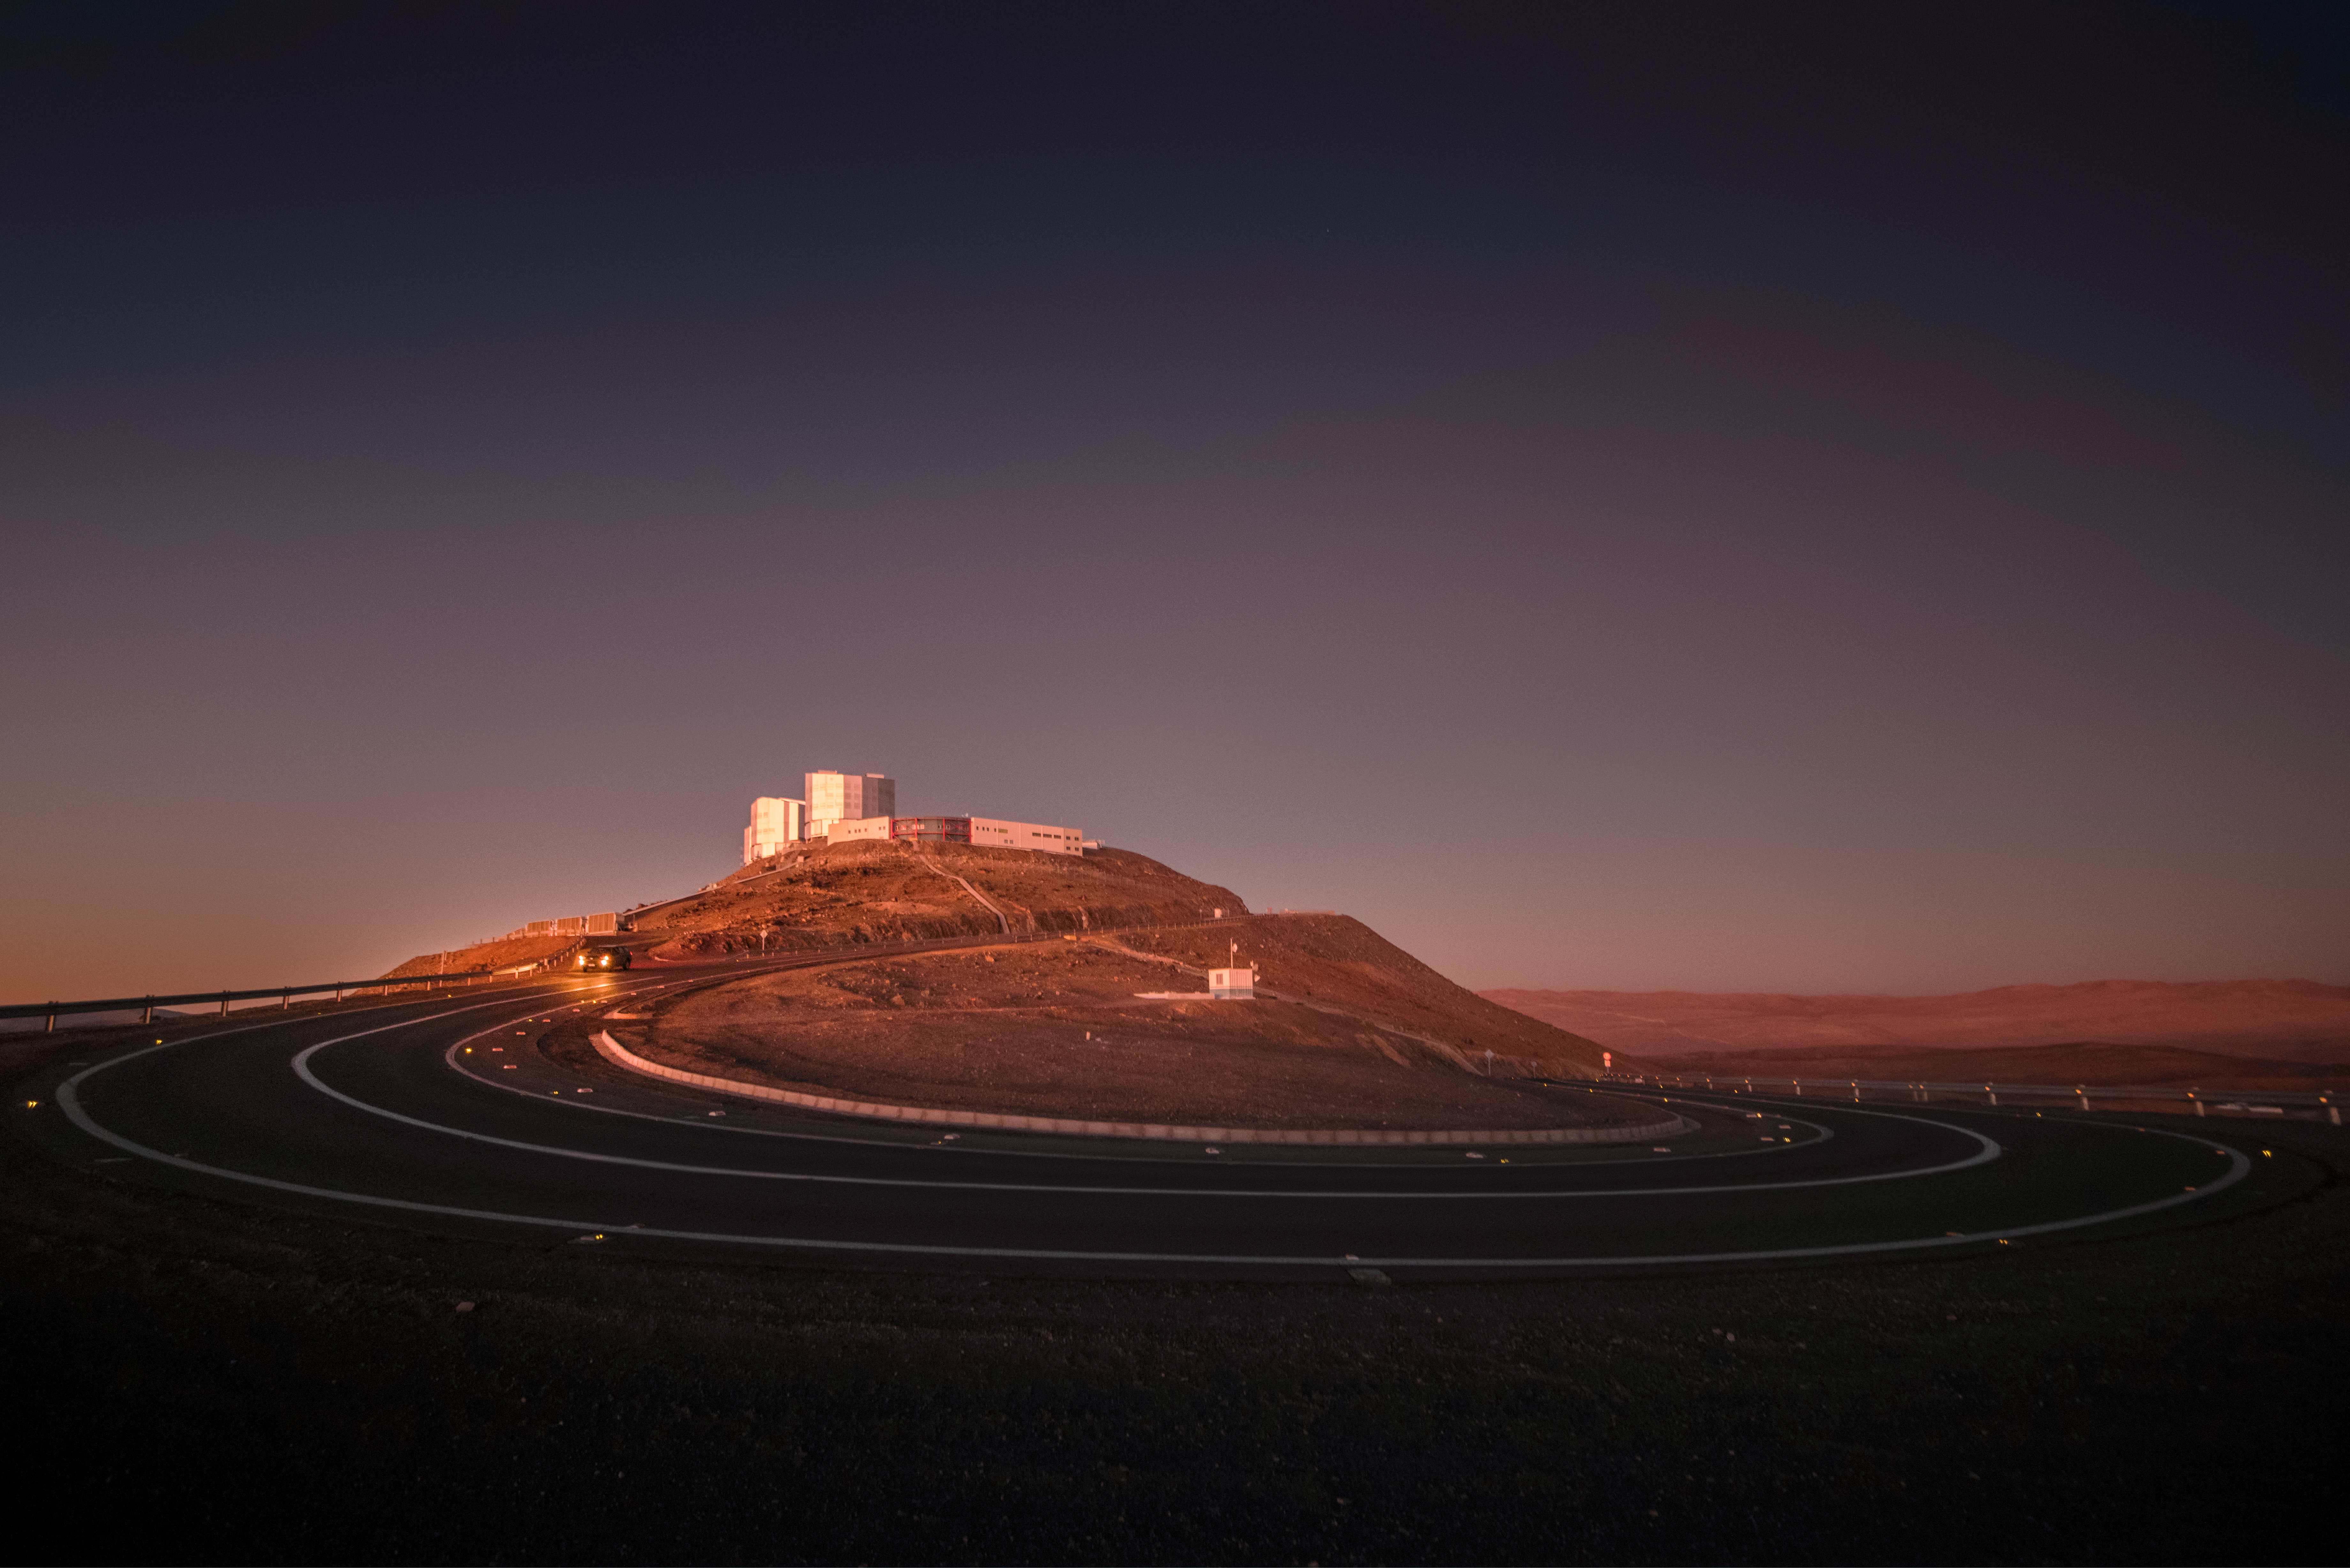

Telescope on the mountain

Some of the Unit Telescopes of ESO's Very Large Telescope (VLT) are visible atop Cerro Paranal, a 2600-metre high mountain south of Antofagasta, Chile. This site offers excellent viewing conditions to astronomers studying the Universe, a major factor in the decision to build the Paranal Observatory there.

Credit: A. Ghizzi Panizza/ESO